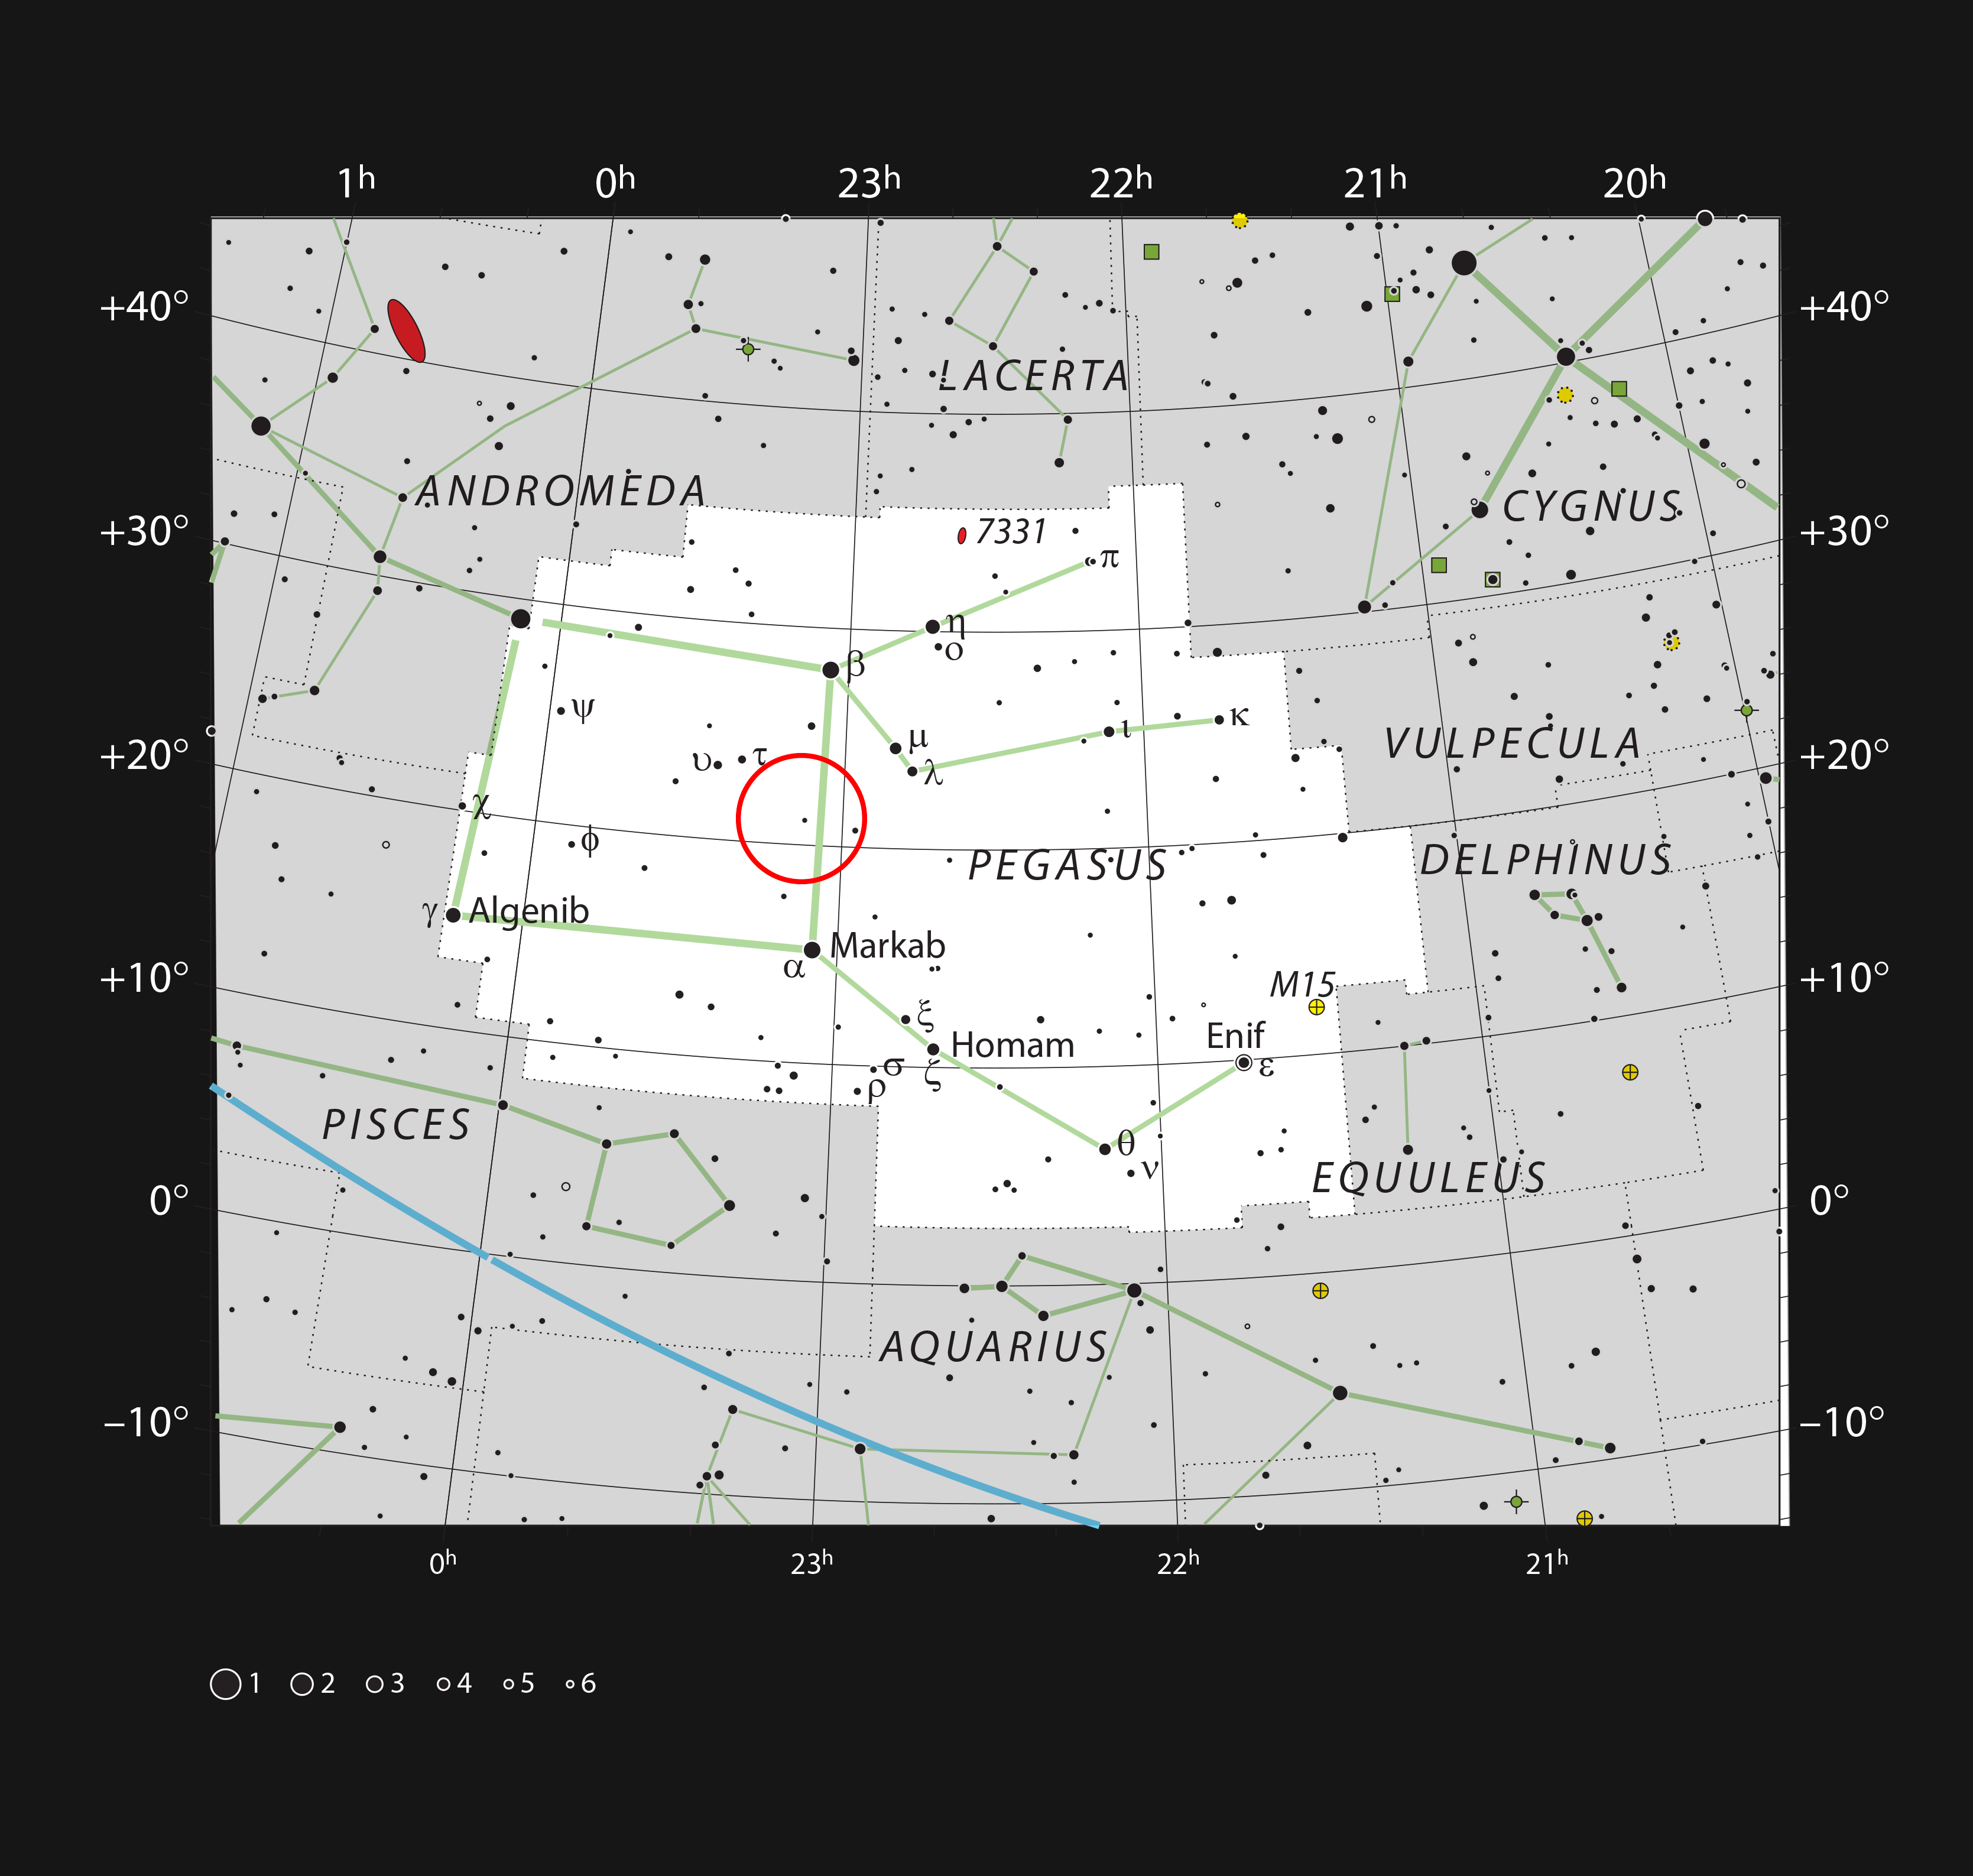

HR 8799 in the constellation Pegasus

This chart shows the constellation of Pegasus, which depicts a winged horse from Greek mythology. The chart shows the location of HR8799 and marks most of the stars visible to the unaided eye on a clear dark night. The constellation is familiar to stargazers as it contains three of the four stars that make up the bright asterism known as the Square of Pegasus, used to locate various objects in the sky. The constellation also contains multiple deep-sky objects of interest to astronomers, including the gravitationally lensed quasar known as Einstein’s Cross.

Credit: ESO, IAU and Sky & Telescope